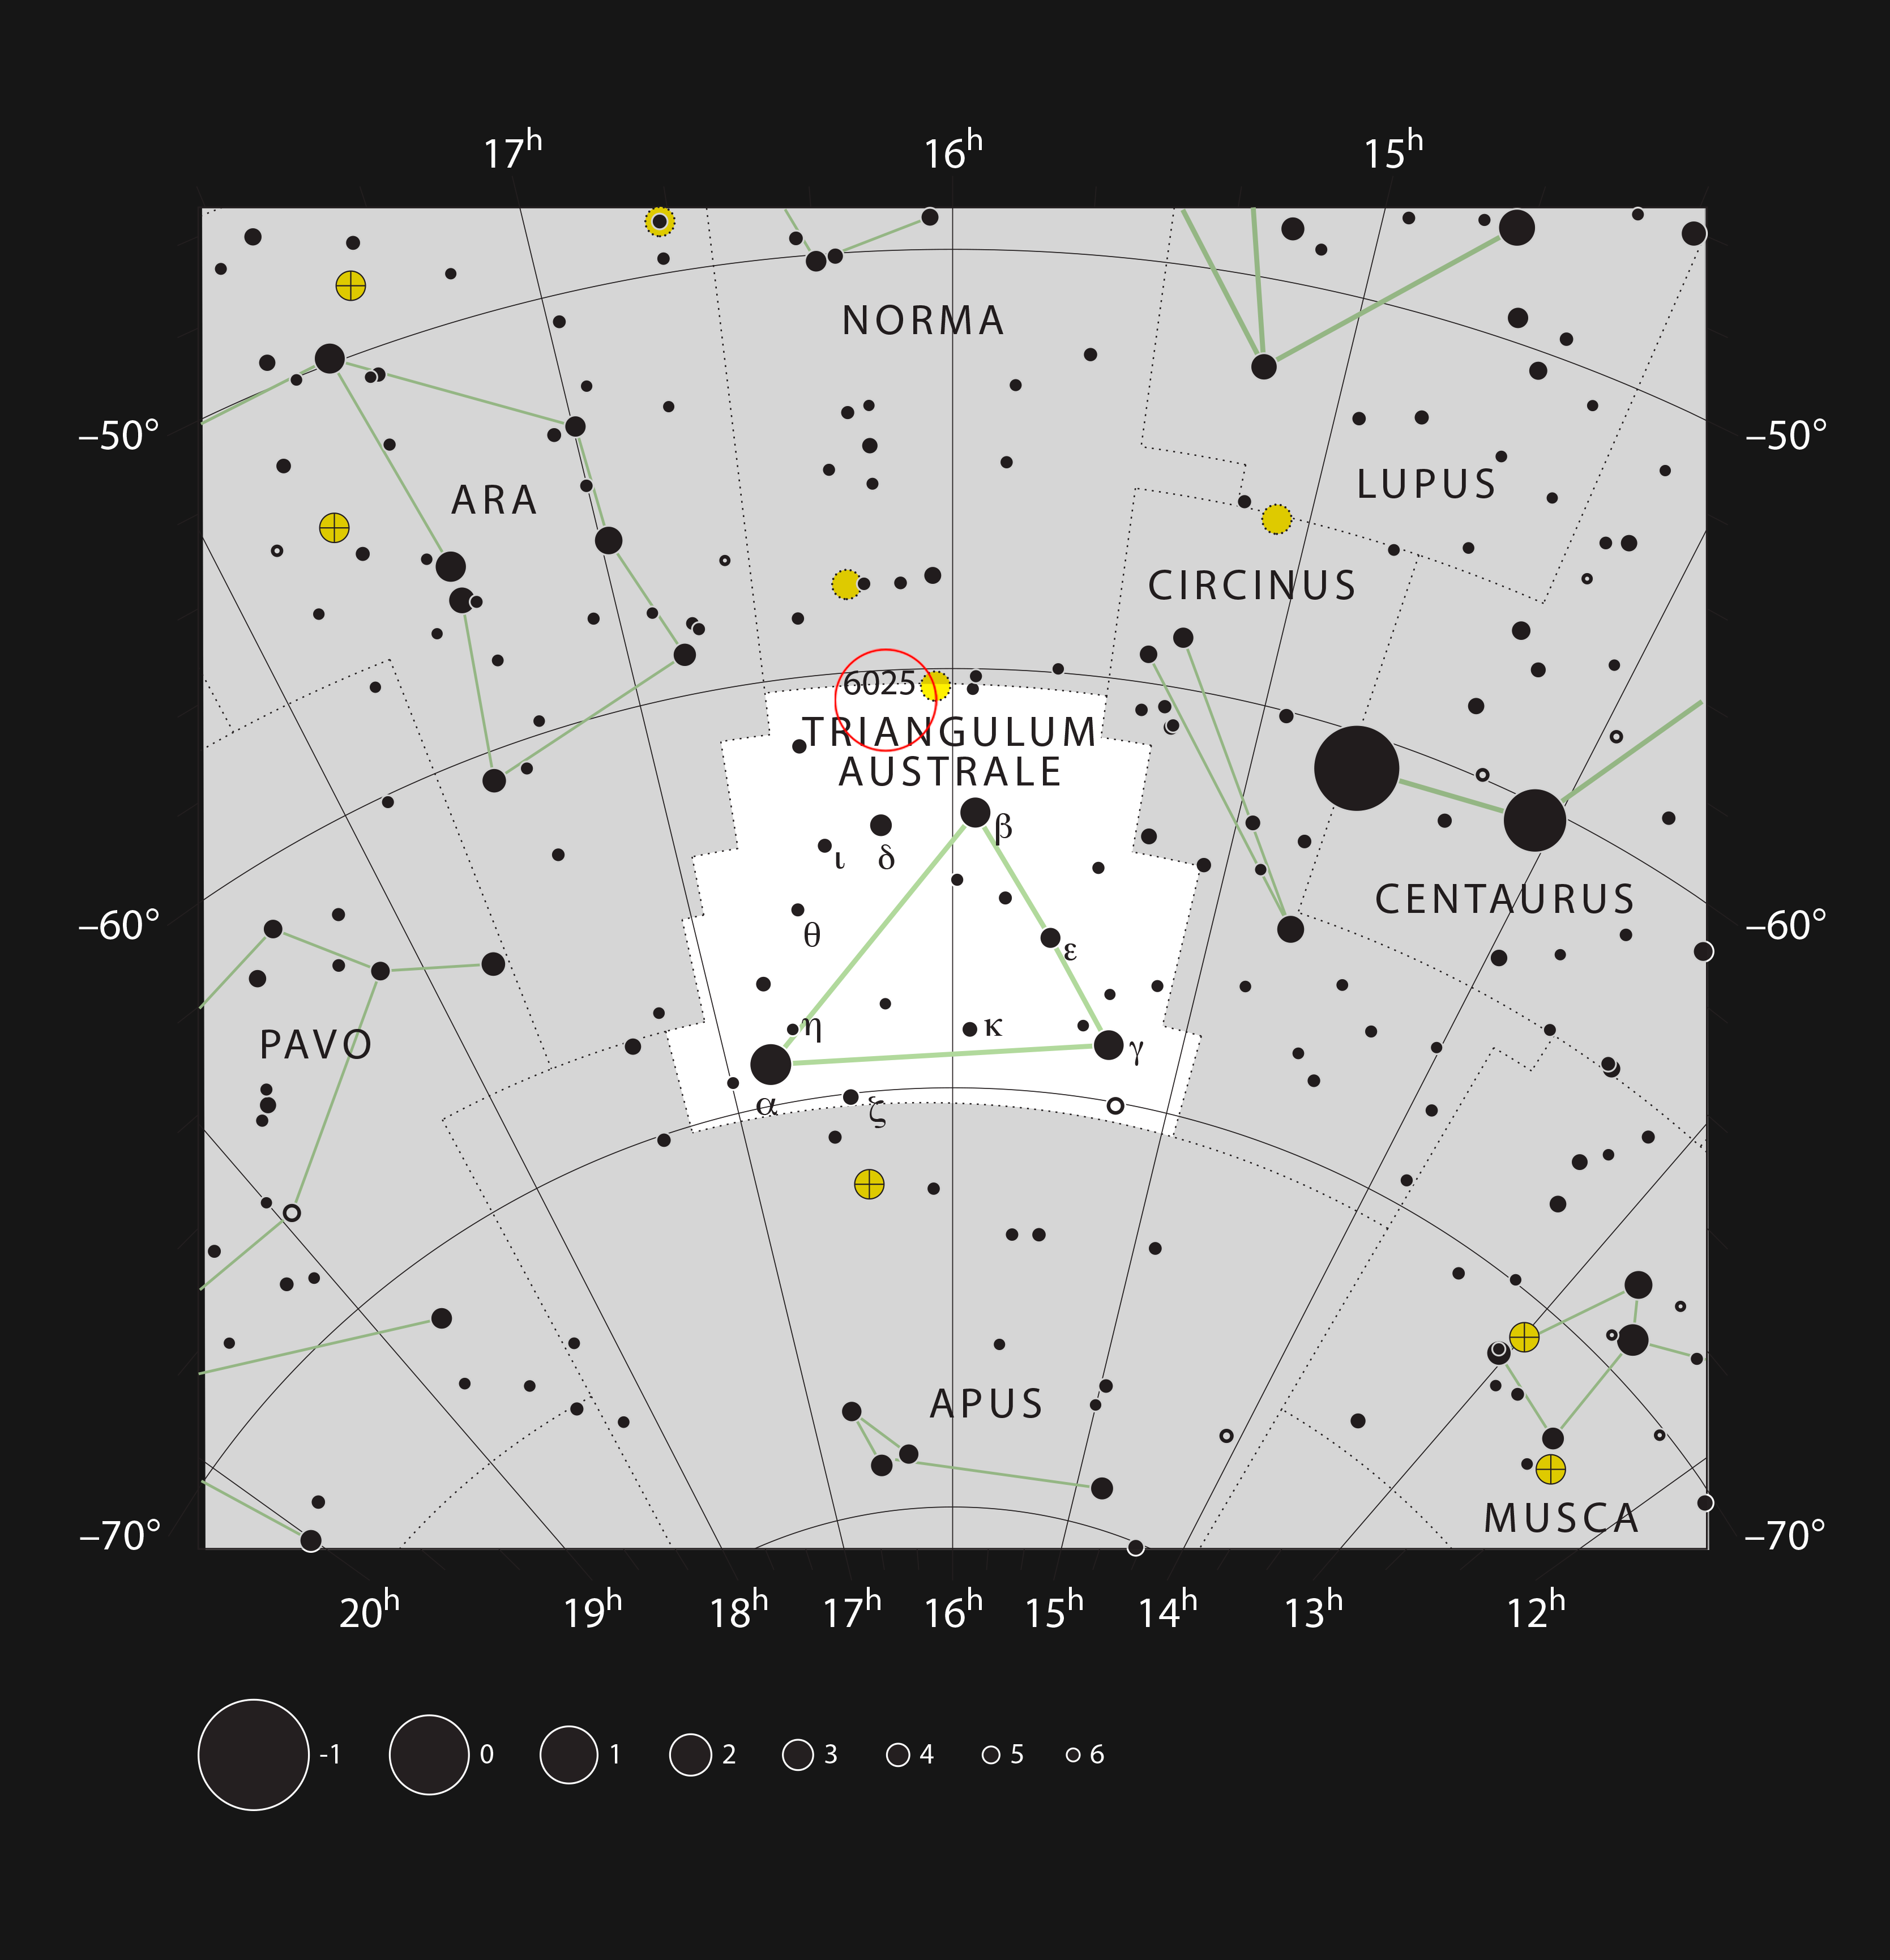

The galaxy ESO 137-001 in the constellation of Triangulum Australe

This chart shows the location of the distant galaxy ESO 137-001 in the constellation of Triangulum Australe (The Southern Triangle). This is a rich area of the sky close to the Milky Way, but this galaxy is faint and needs a large telescope to be visible.

Credit: ESO, IAU and Sky & Telescope